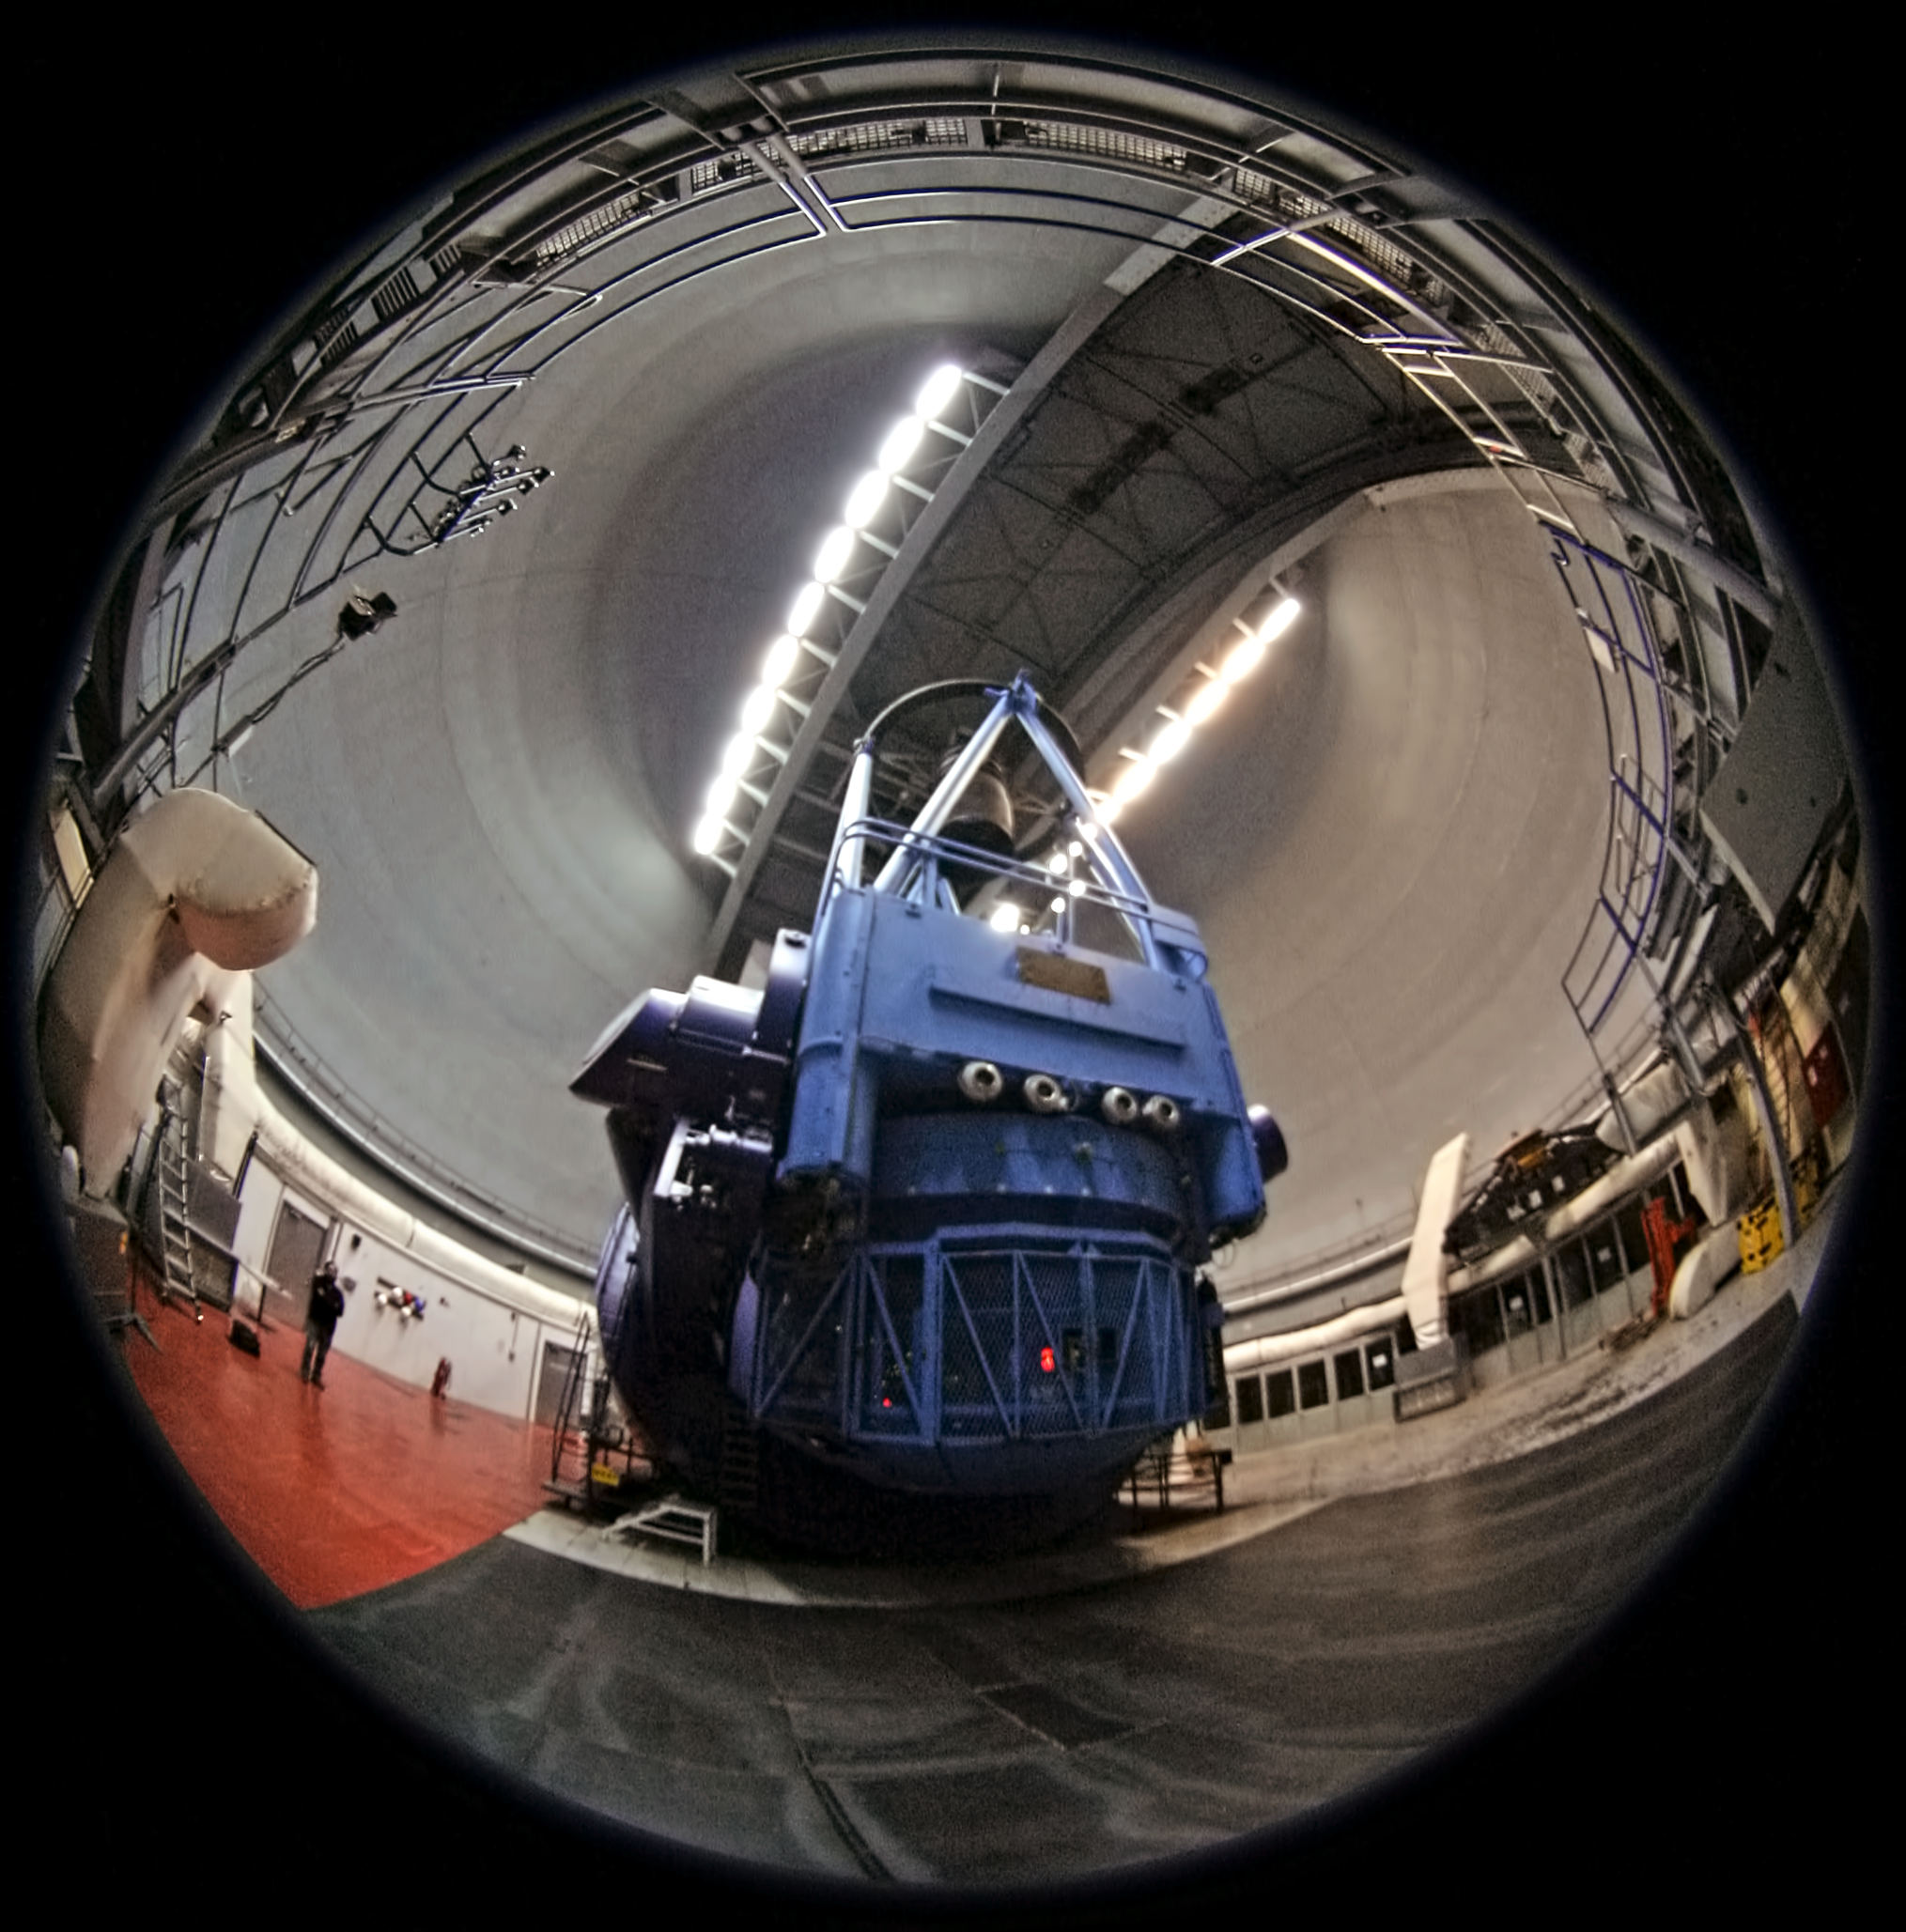

ESO 3.6-metre telescope at La Silla Observatory

Fish-eye view of the ESO 3.6-metre Telescope located at La Silla Observatory. This photo comes from Your ESO Pictures Flickr Group, where anyone can submit images connected with ESO.

Credit: ESO/A. Santerne